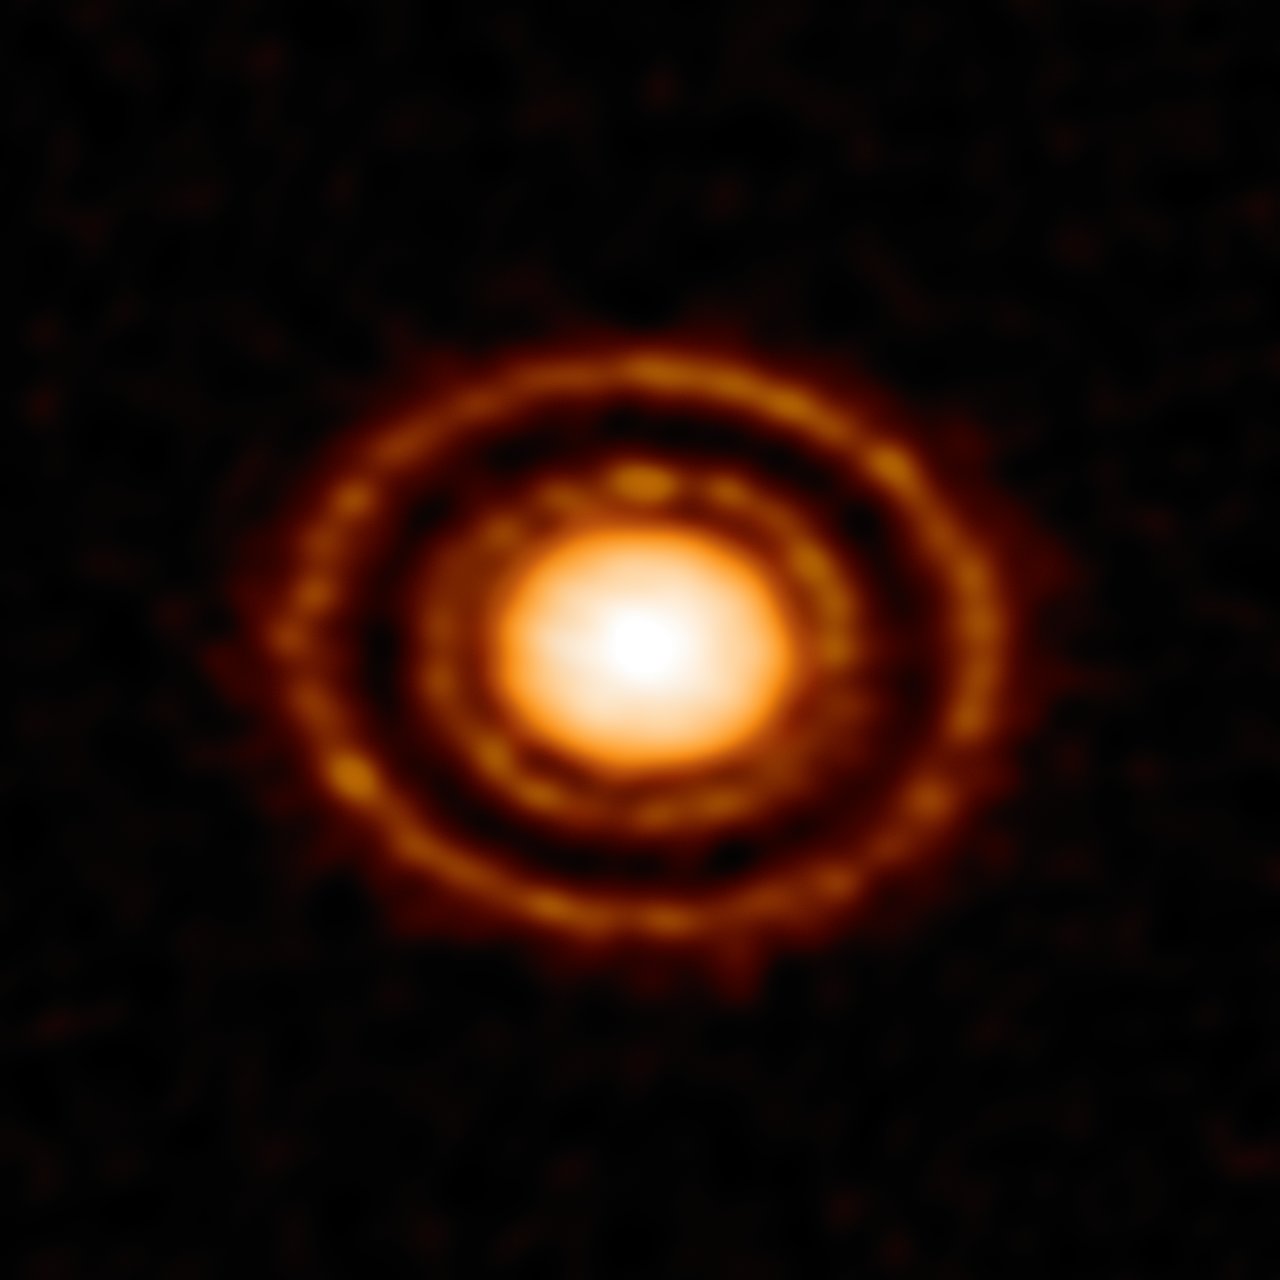

Young Planet Makes a Scene

Nestled in the Ophiuchus star-forming region, 410 light-years from the Sun, a protoplanetary disk is slowly taking shape. Dust emission from AS 209 reveals a curious pattern of rings and gaps surrounding the young star. Protoplanetary disks are composed of gas and dust particles, forming after the collapse of a molecular cloud. As matter from the newly formed star begins to fall inward, the material will flatten into a disk around the young star. These disks provide the foundational material that one day will become orbiting planets, moons and other minor bodies. At less than a million years old, this system has two clearly distinct gaps carved out from the disk. The wide outer gap is a largely a dust-free zone, suggesting a Saturn-like planet may be forming. The distance between this gap and its host star is more than three times the distance between Neptune and the Sun in our own solar system. The thinner, inner dust gap could have been formed by a smaller planet nearer to the star, or by perturbations in the disk caused by same proposed planetary body that carved the larger outer gap in the disk. This striking image was captured with the Atacama Large Millimeter/submillimeter Array (ALMA) telescope on the Chajnantor Plateau in Chile.

Credit: ALMA (ESO/NAOJ/NRAO)/ D. Fedele et al.